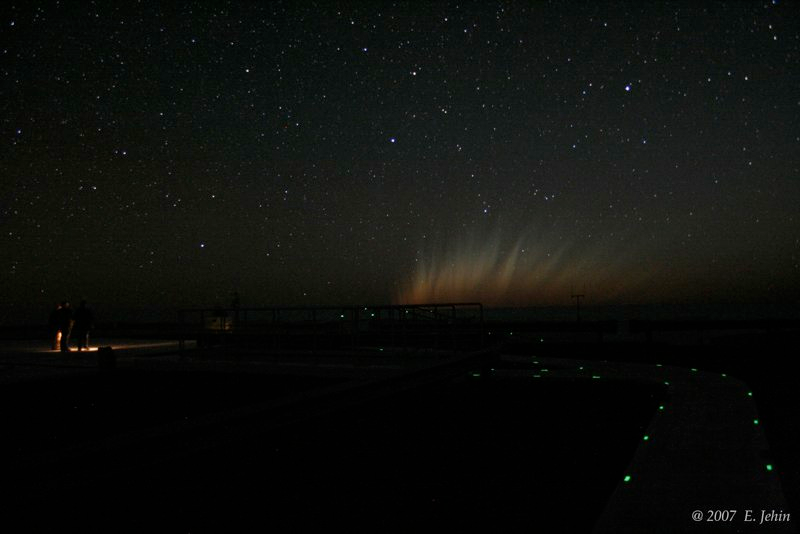

Comet McNaught

Images collected by ESO staff of the very bright comet McNaught that was visible in Europe early January 2007 and is presently visible from the Southern Hemisphere.

Credit: ESO